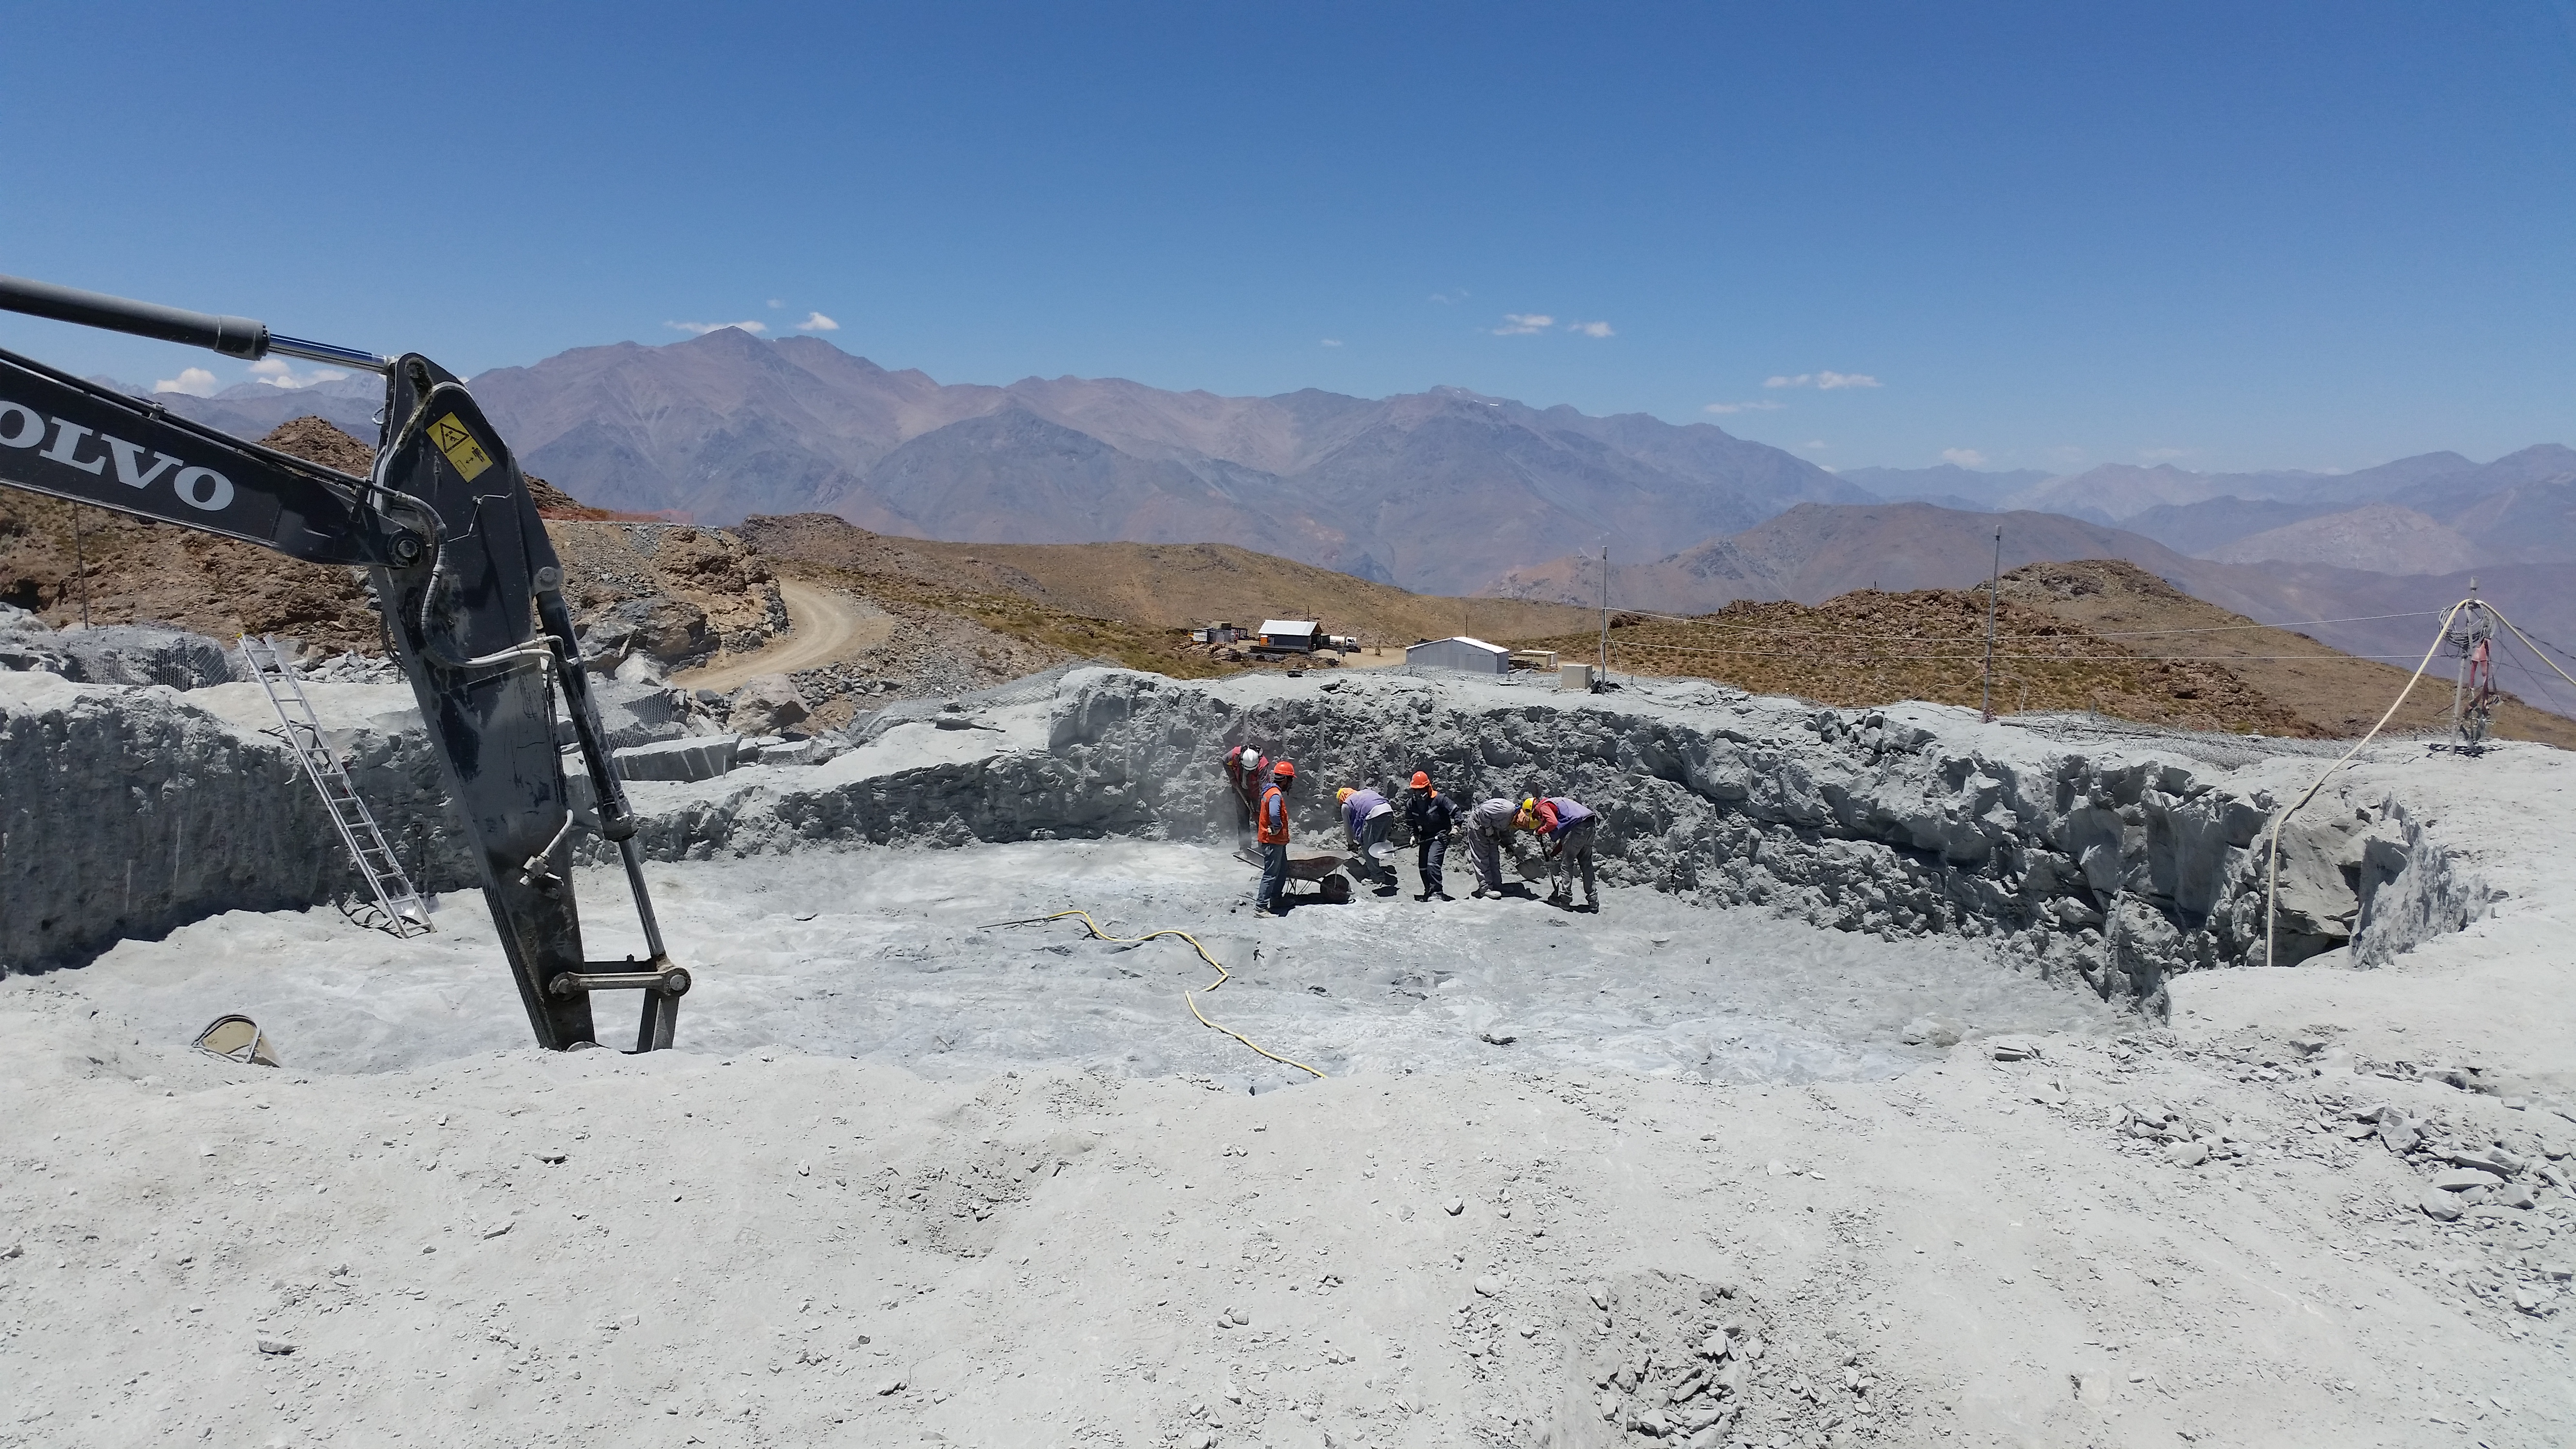

Third week of January 2016 Collection

Final preparation of the Pier excavation for Arcadis reception.

Credit: Rubin Observatory/NSF/AURA